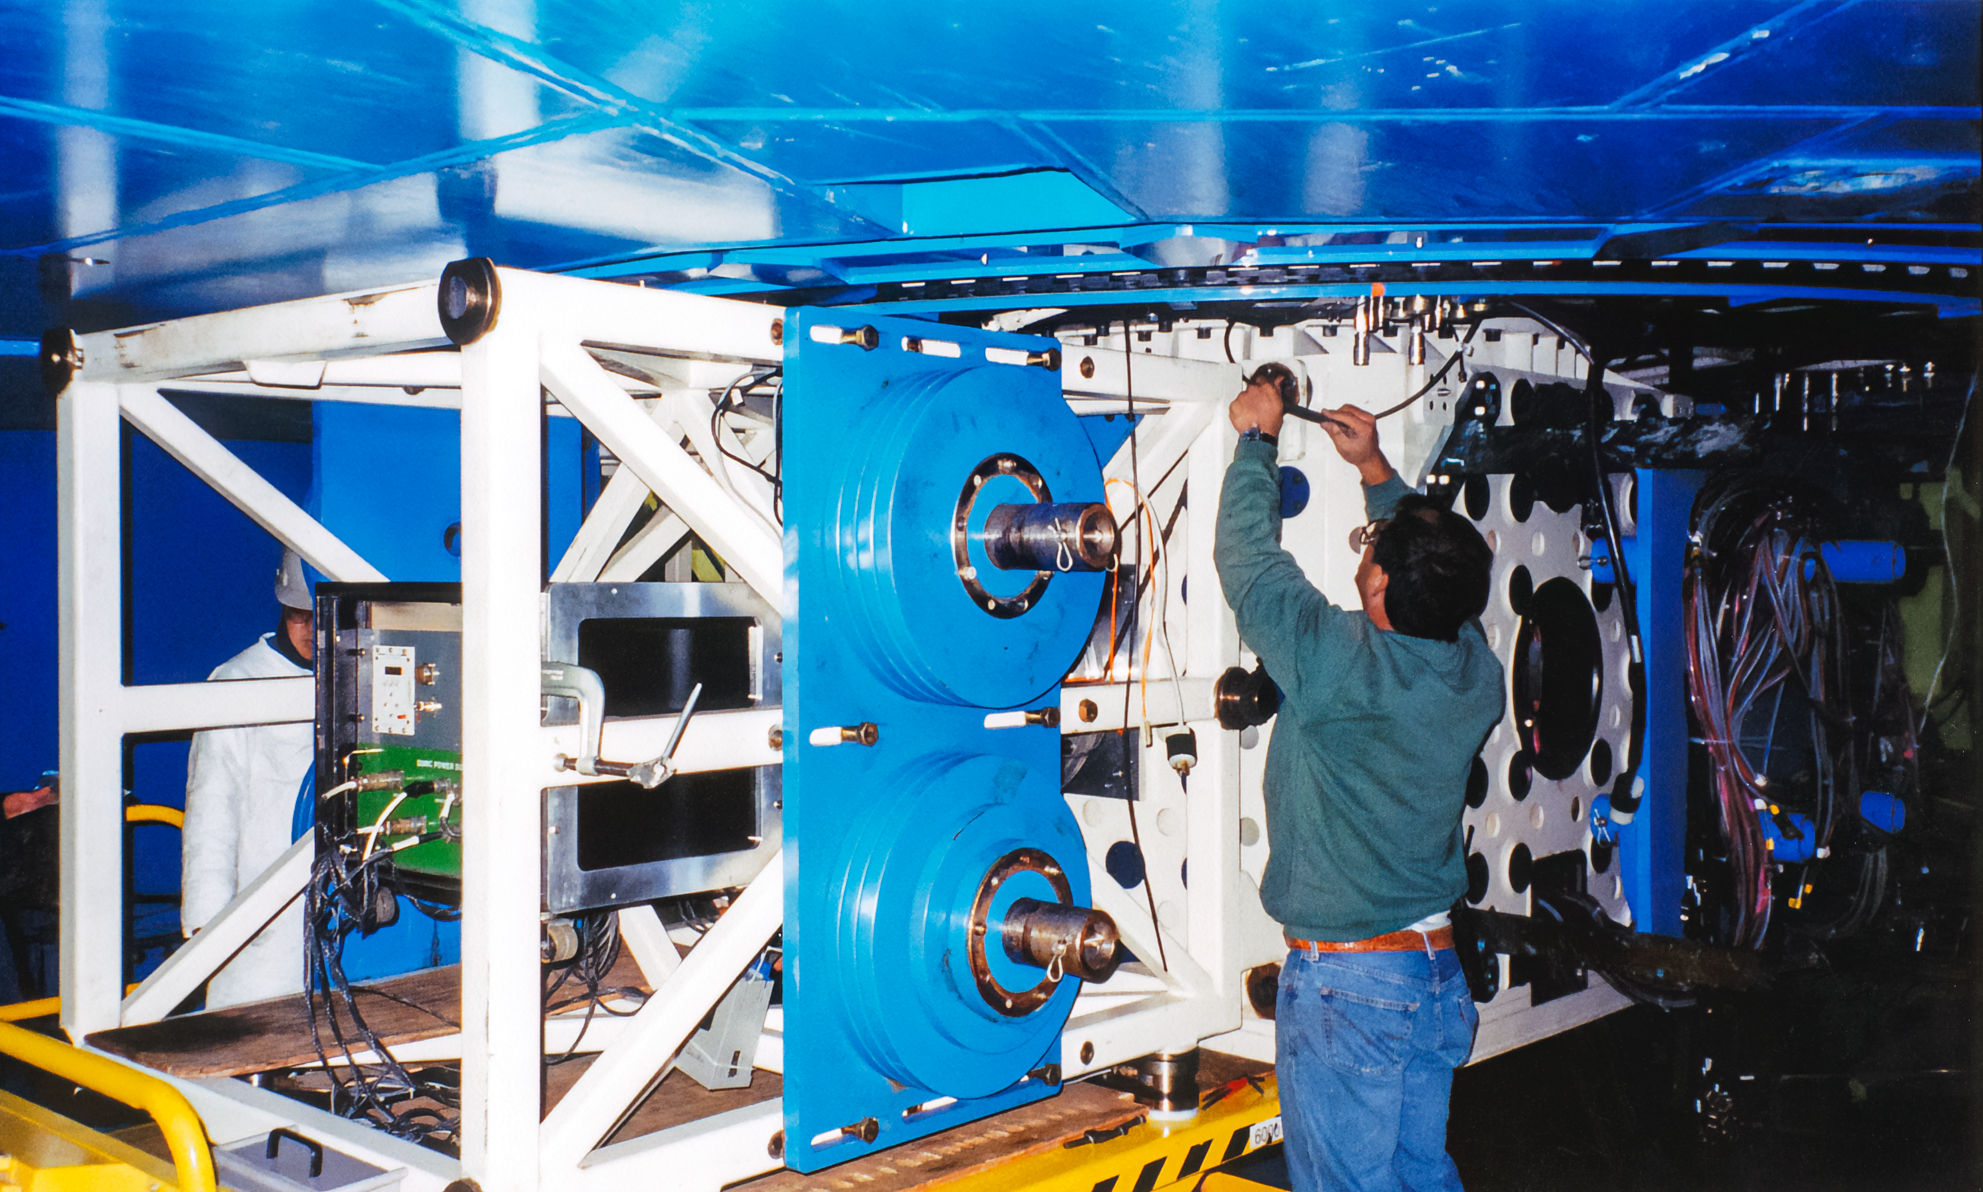

Gemini Work

A worker at one of the International Gemini Observatory telescopes in 1999.

Credit: International Gemini Observatory/NOIRLab/NSF/AURA